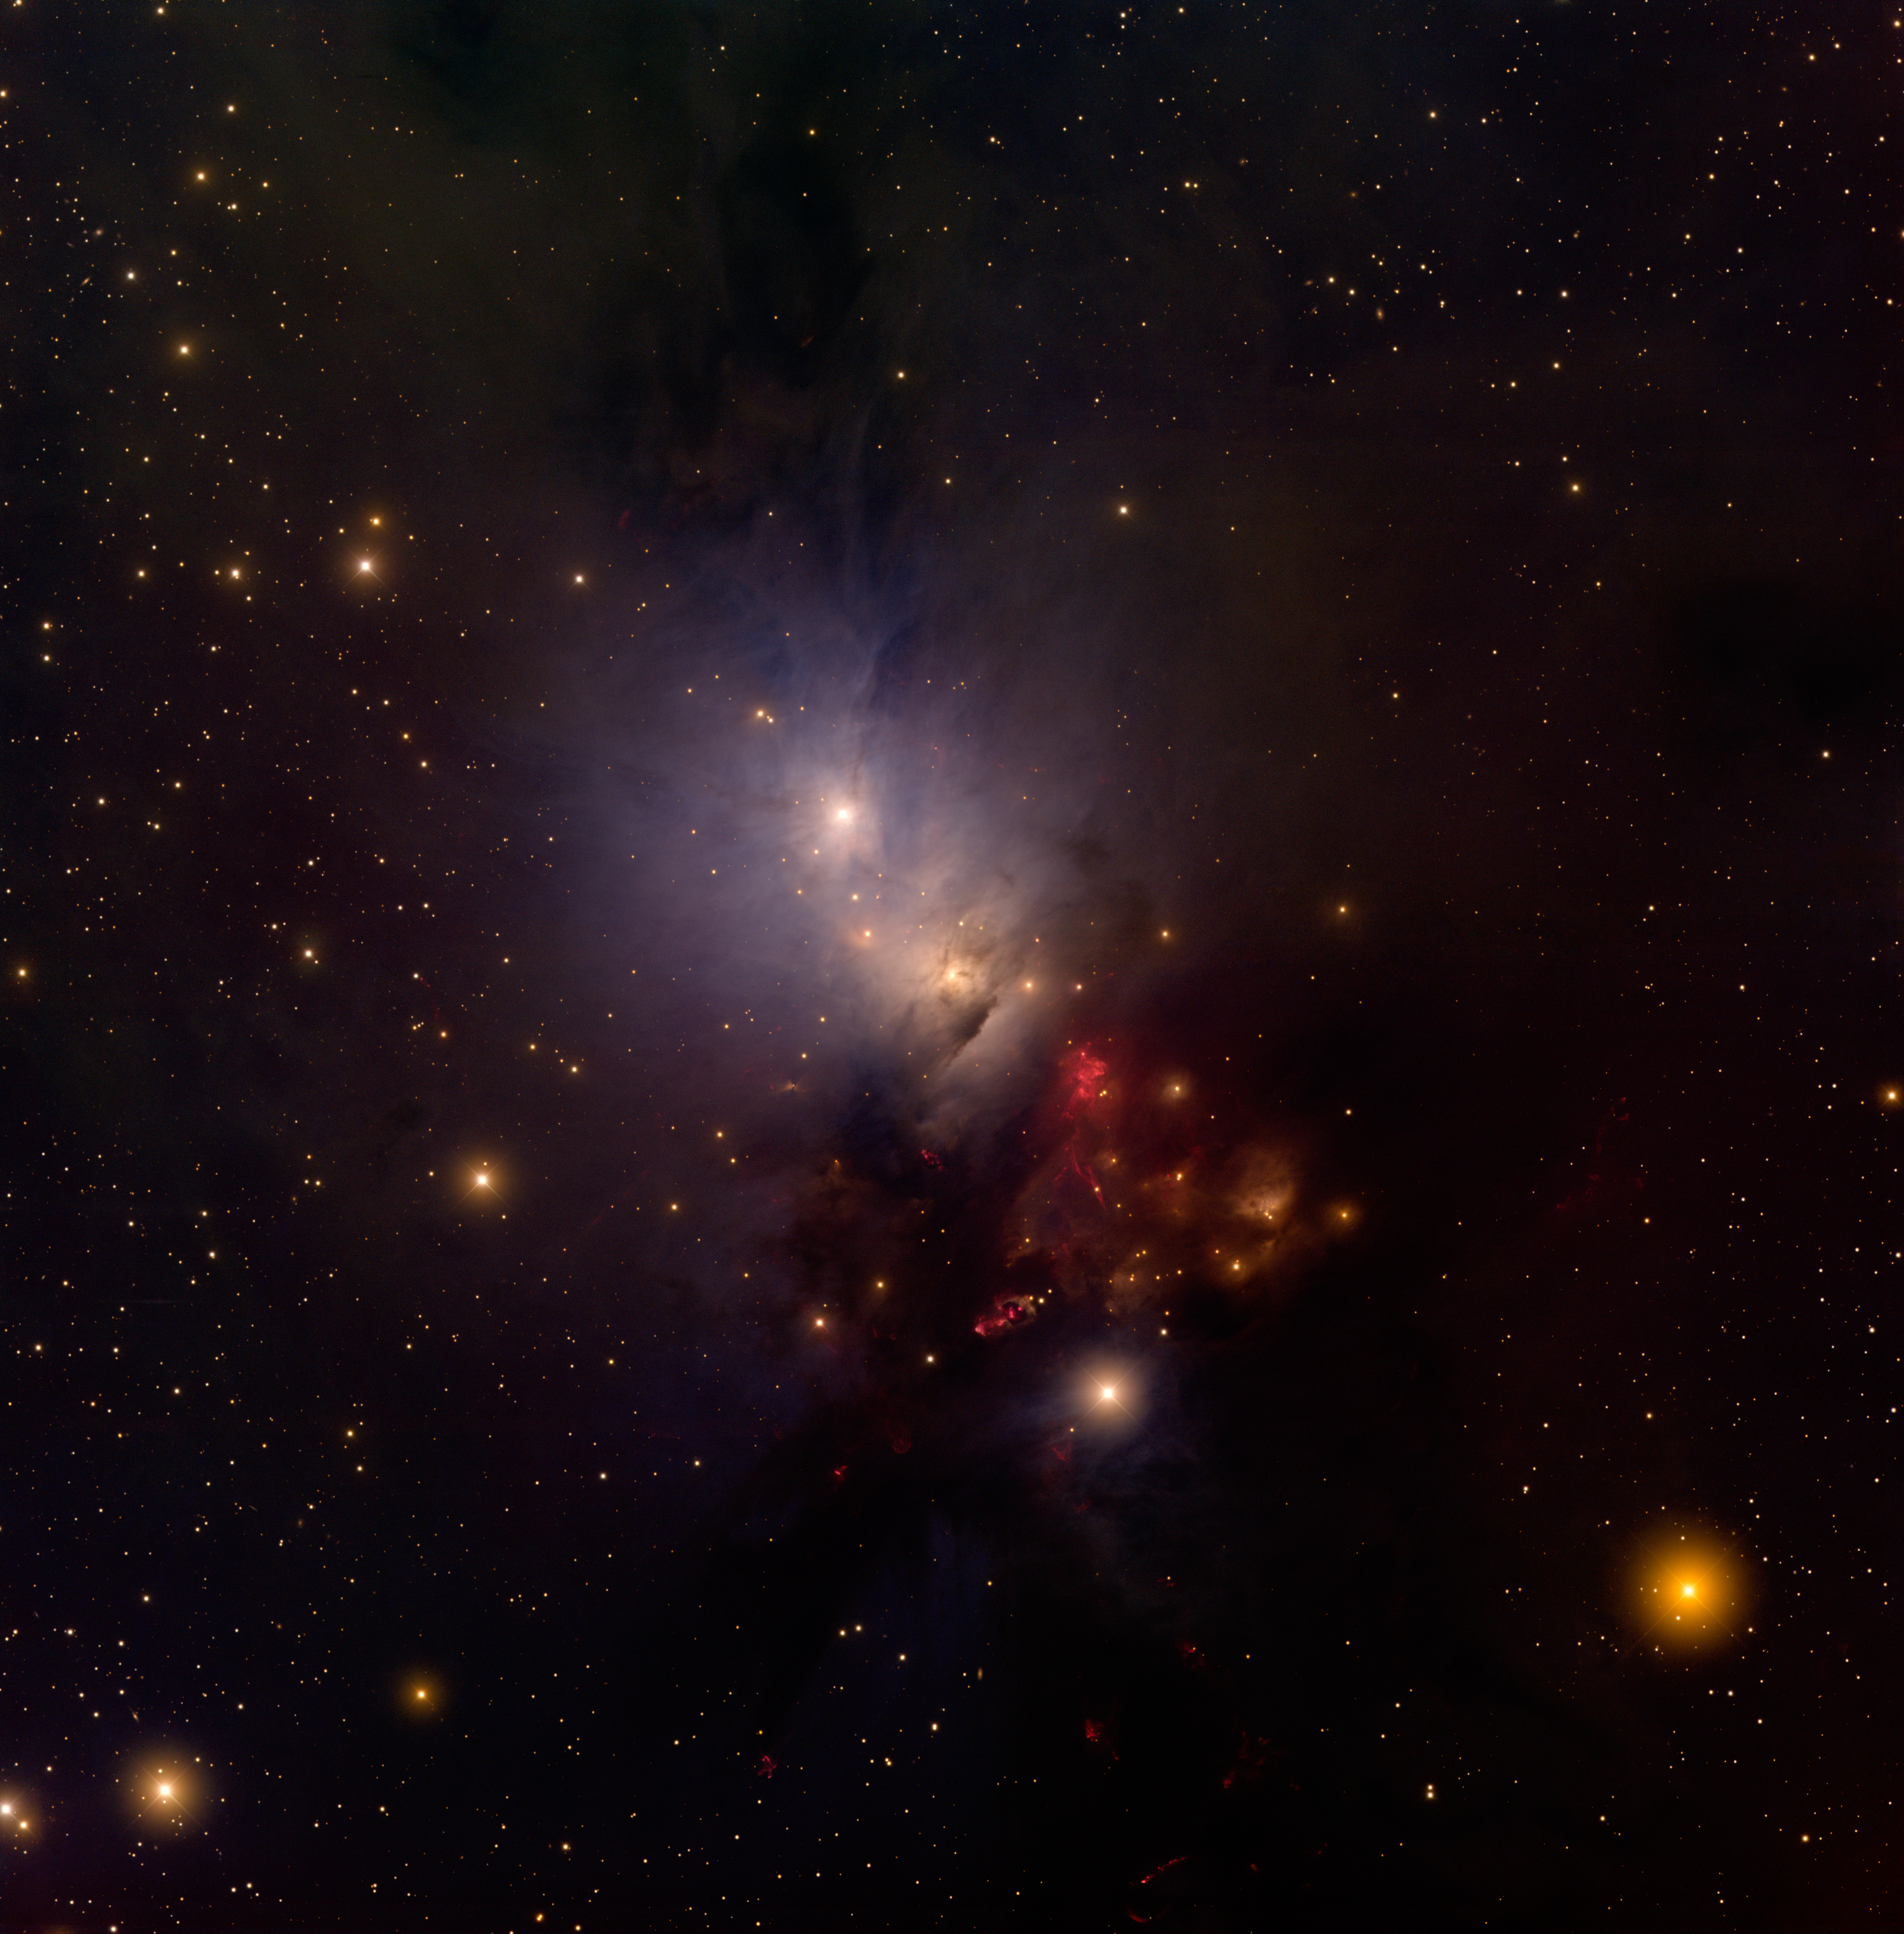

NGC 1333

This image of NGC 1333 was taken using the Mosaic-1 imager and the National Science Foundation’s Mayall 4-meter telescope at Kitt Peak. This star-forming region, located roughly 1,000 light-years from Earth in the direction of the constellation Perseus, harbors hundreds of newly formed stars less than one million years old. Many of these proto-stars exhibit energetic activity such as jets and strong stellar winds.

Credit: T.A. Rector/University of Alaska Anchorage, H. Schweiker/WIYN and NOIRLab/NSF/AURA